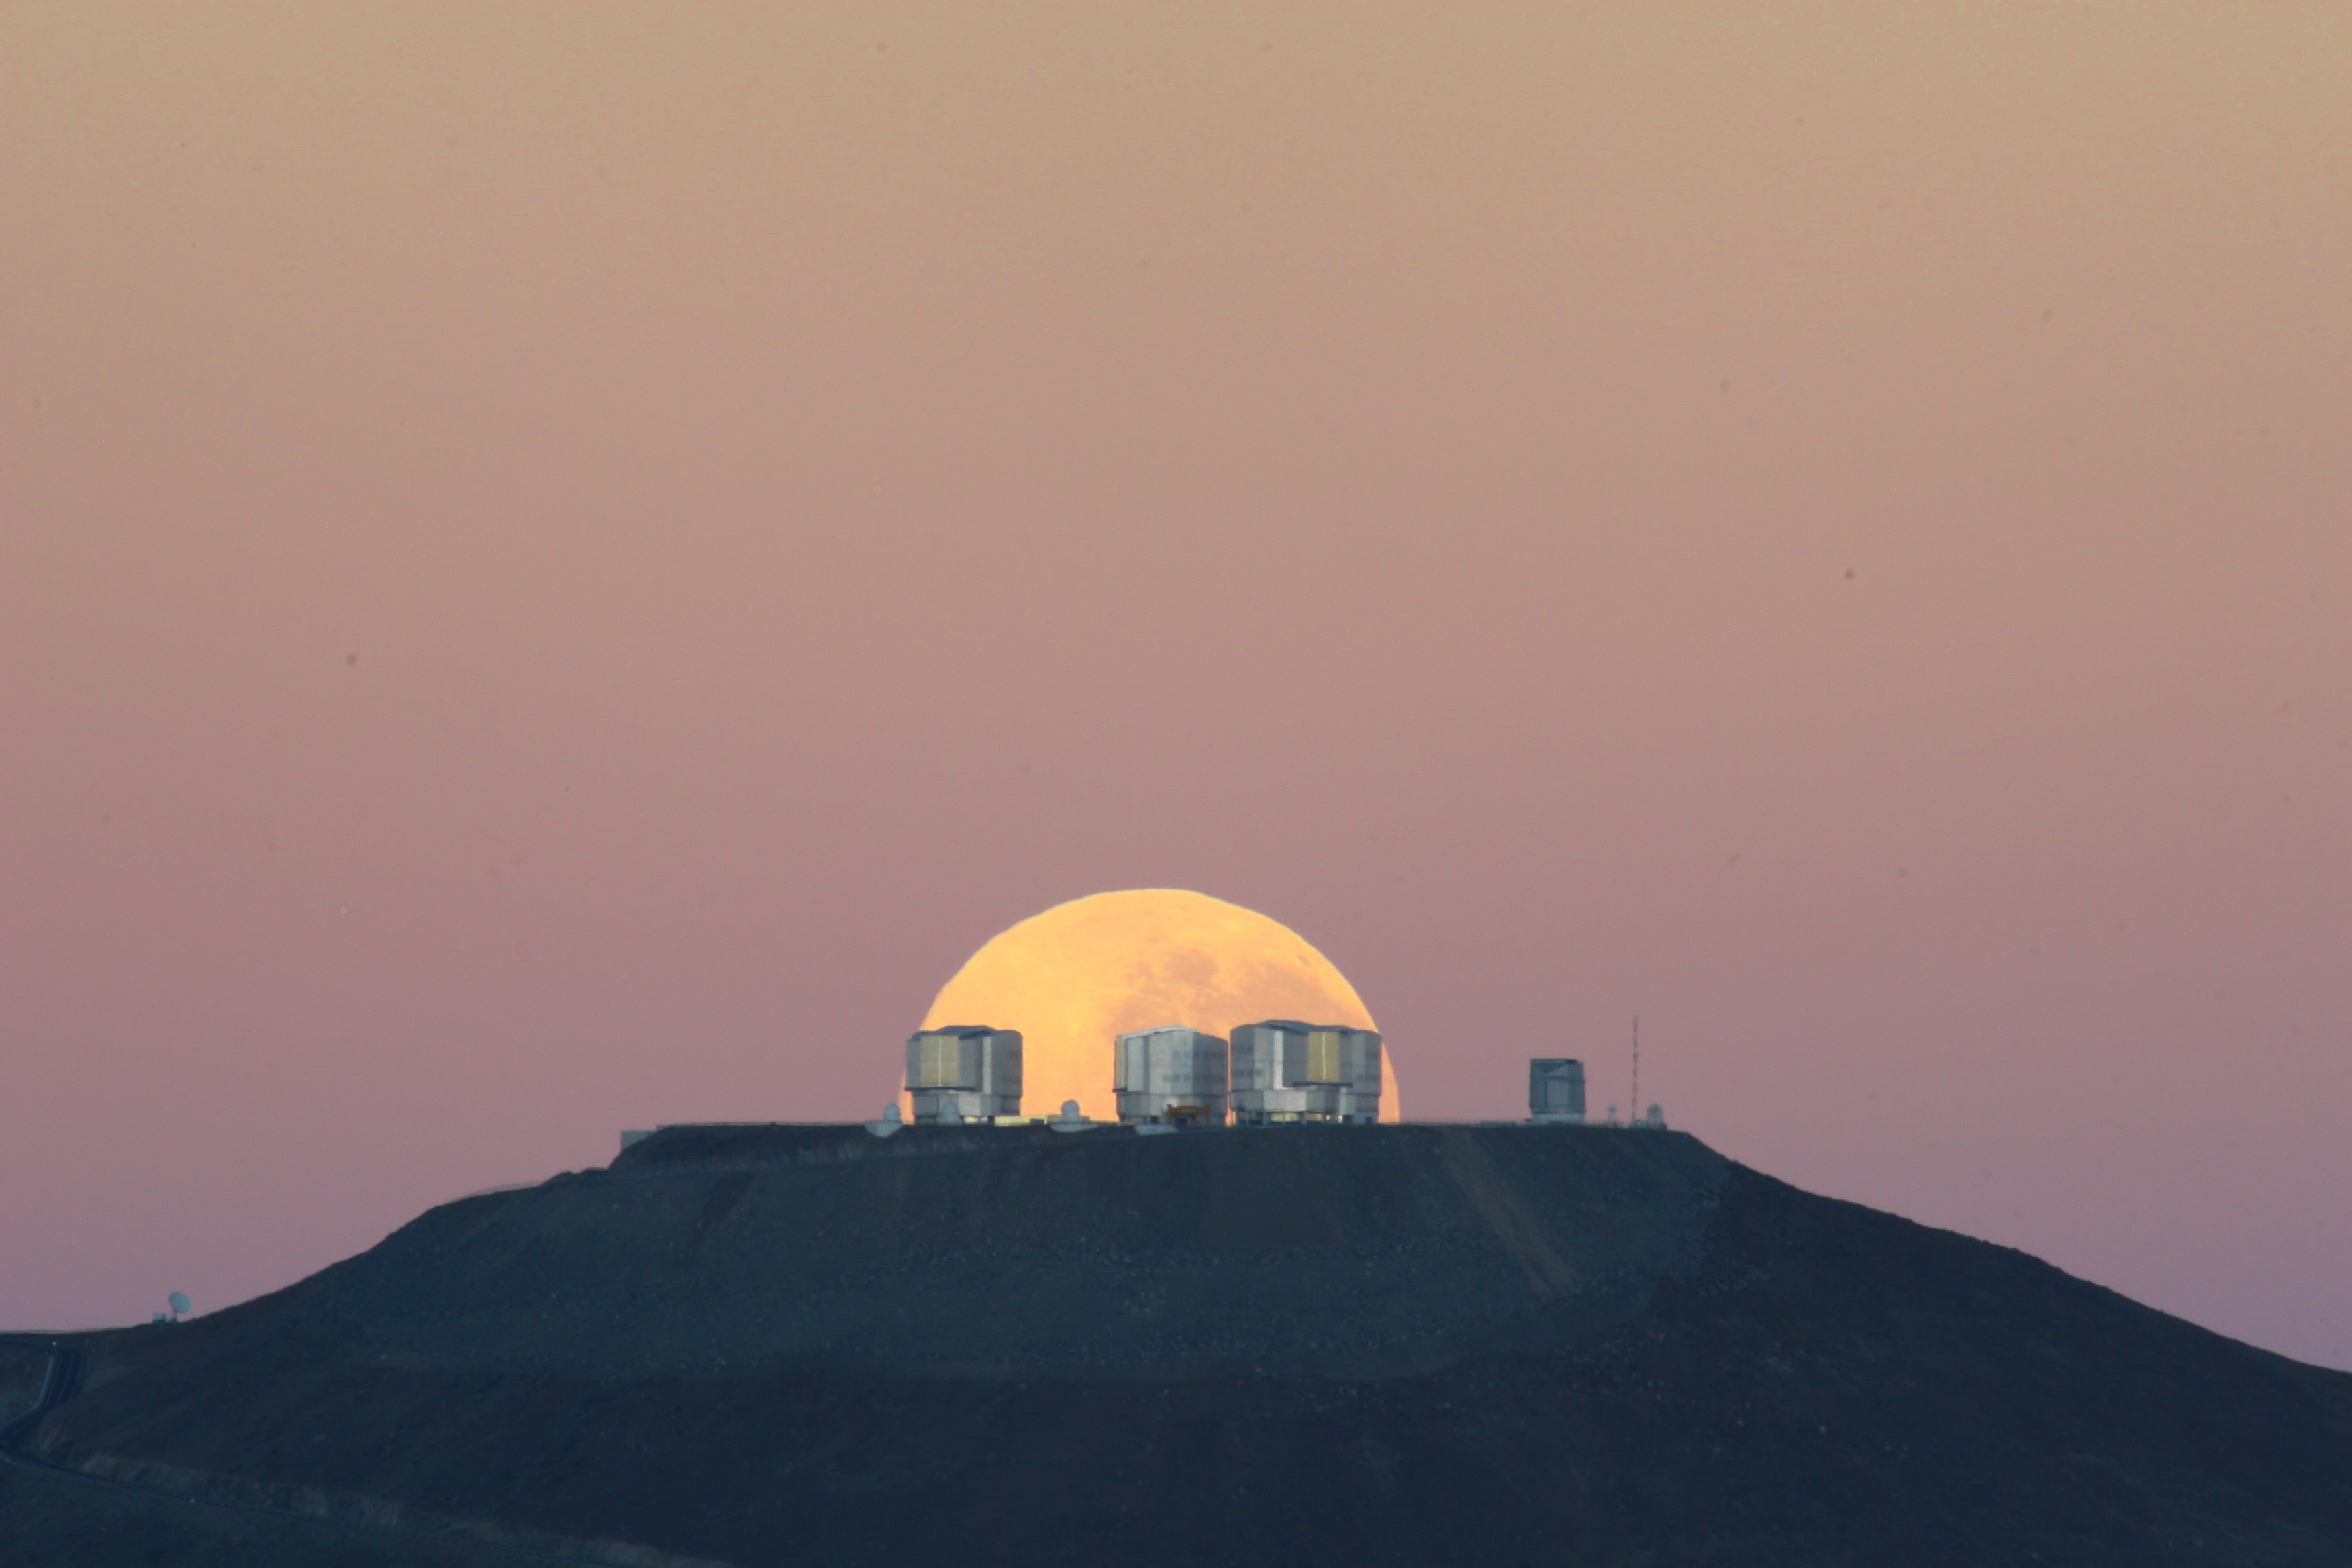

Dramatic moonset

The full Moon has almost set behind Mount Paranal. The VLT telescopes have already been closed after a long night of observations. Contrary to what one may think, this picture is no montage. It was taken from about 14 km away, with a 500-mm lens. The choice of the right perspective makes the Moon appear very large in relation to the VLT platform. Additionally, the flattening effect of the long focal length, combined with the extraordinary quality of the picture, gives the impression that the Moon lies just behind the telescopes, even though it is in fact about 30 000 times further away.

Credit: G. Gillet / ESO